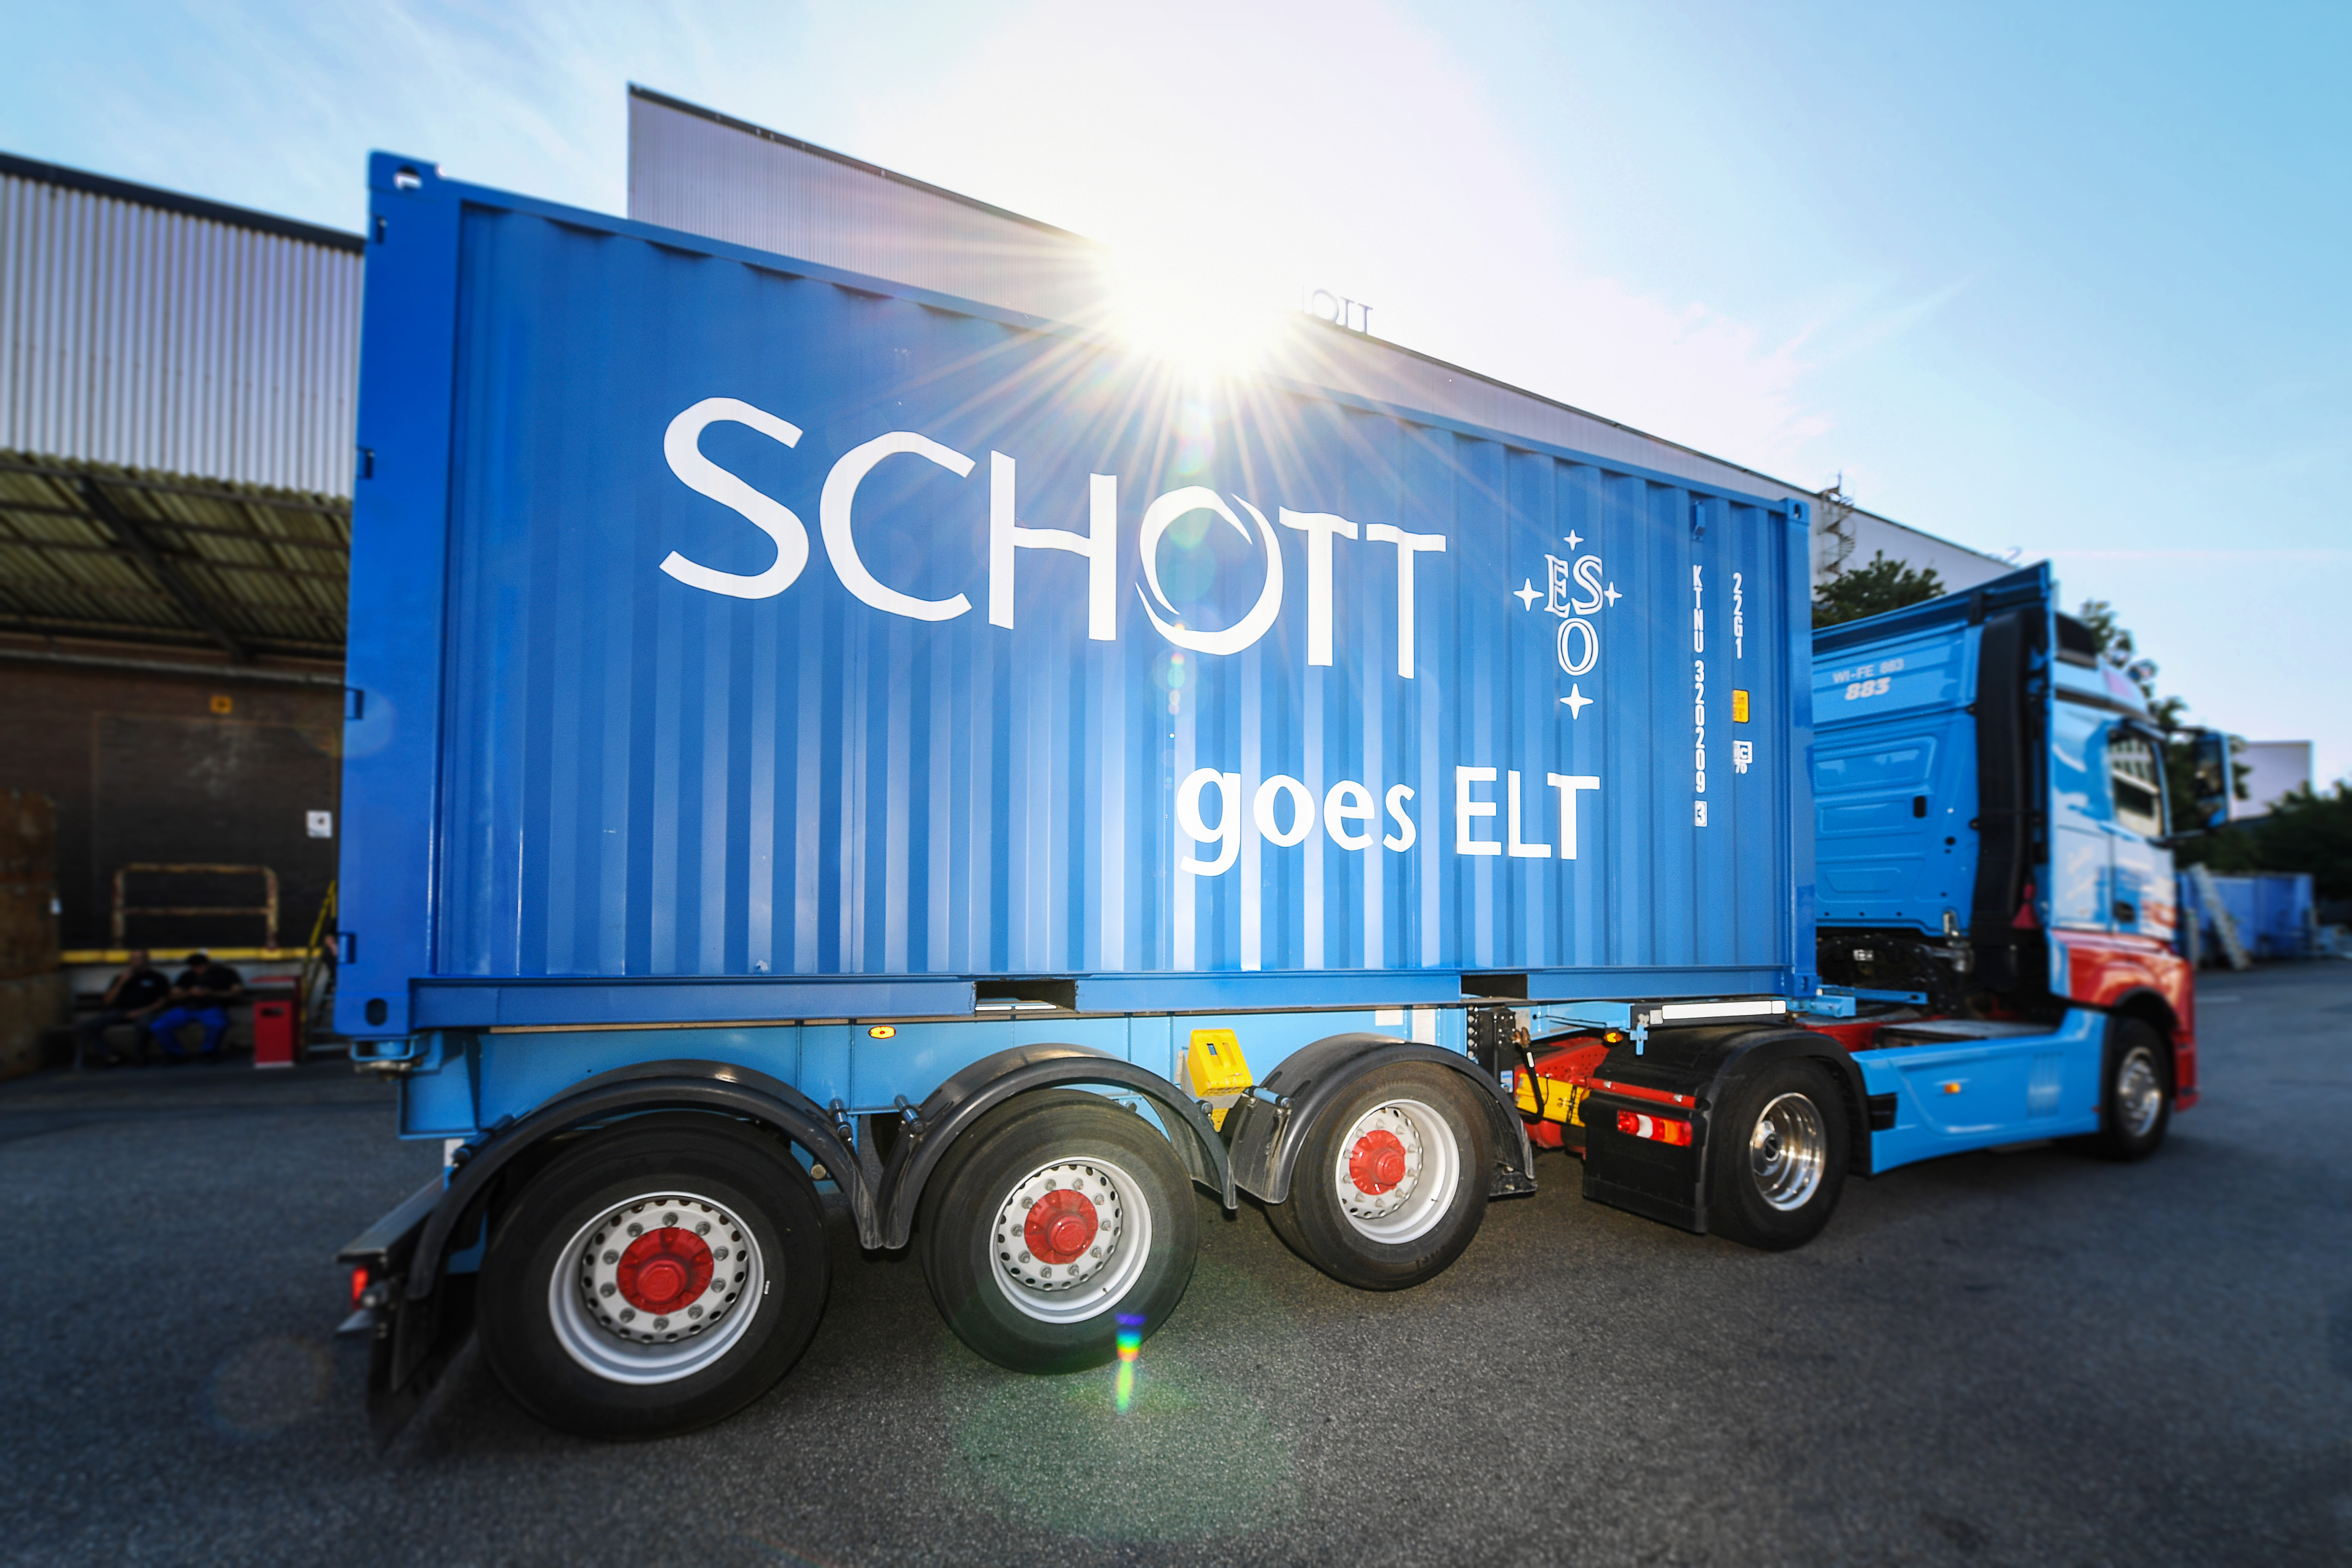

The last ELT M1 segment blanks leaving SCHOTT

The last batch of ZERODUR© blanks for the ELT’s primary mirror (M1) have been successfully cast by German company SCHOTT. Next stop: France, where company Safran Reosc will cut each segment blank to the right shape and polish it to a precision of 10 nanometres across the entire optical surface — meaning the surface irregularities of the mirror will be less than one thousandth of the width of a human hair.

Credit: SCHOTT